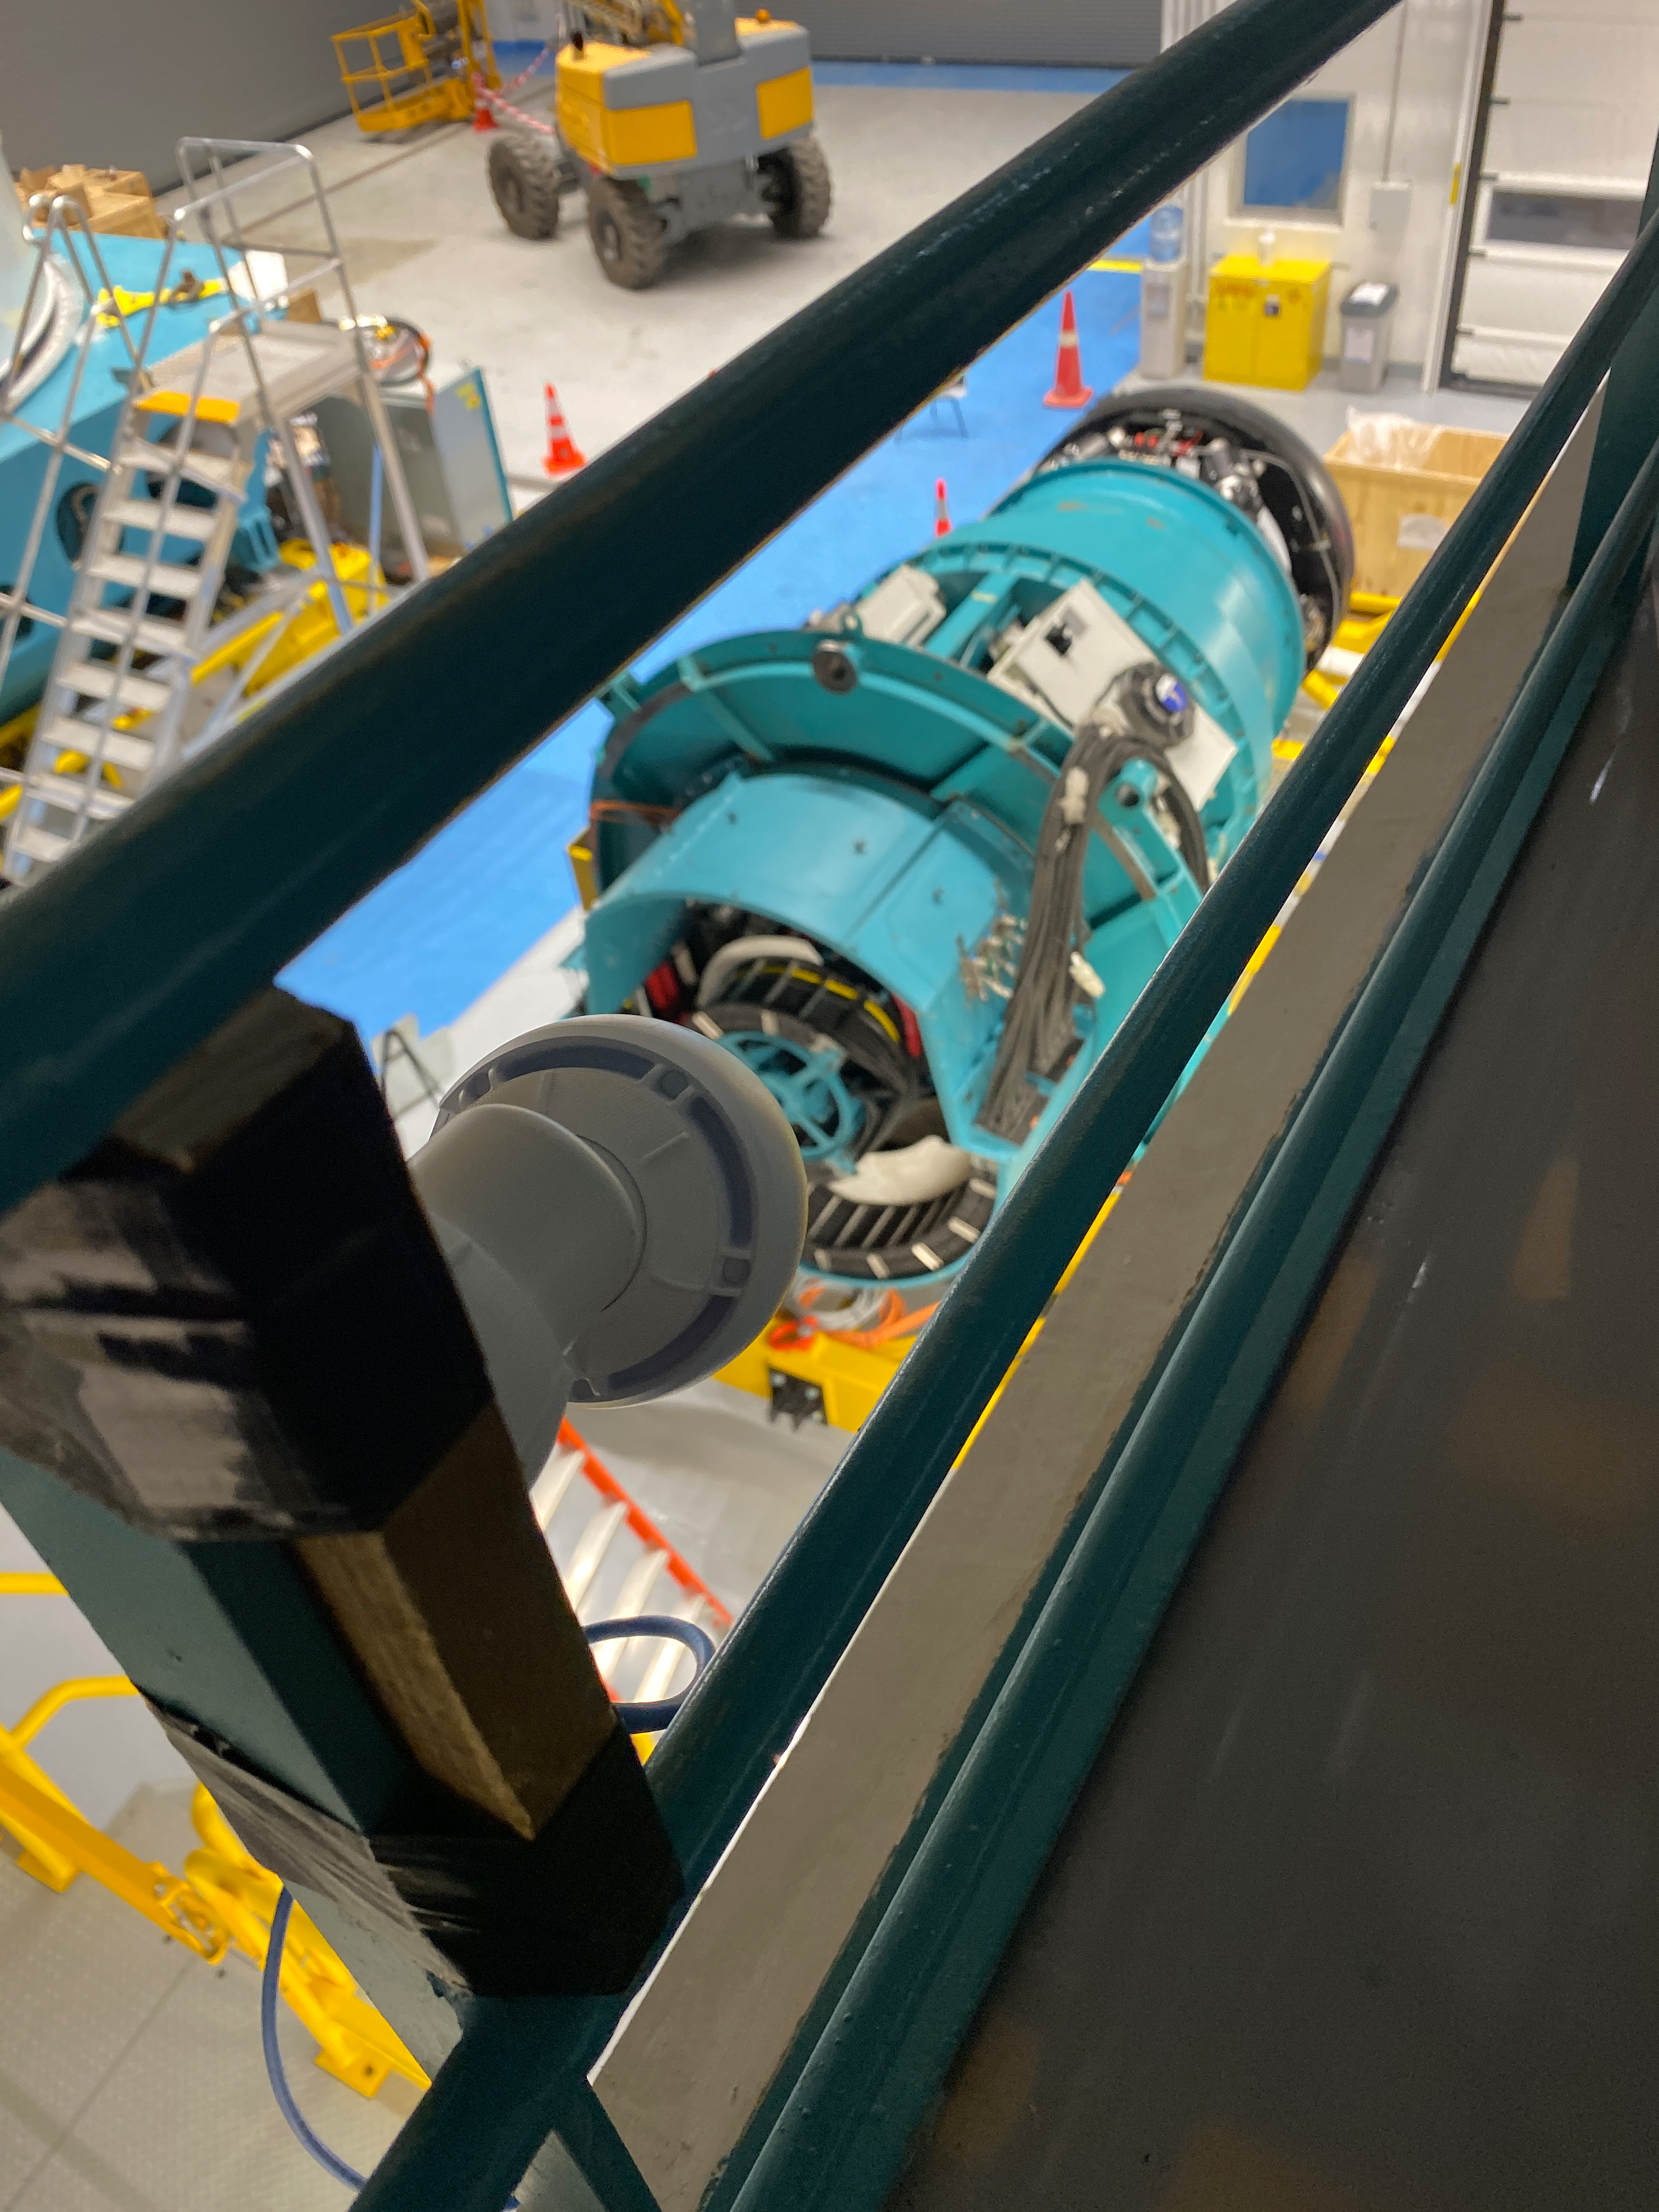

Camera Rotator Integration Work

The Telescope and Site team and System Integration, Test & Commissioning team from LSST, along with personnel from vendor Tekninker, have had success with early integration activities on the summit in recent weeks. The Camera Cable Wrap, the rotator, and the pointing component have been integrated together through the latest version of the Service Abstraction Layer (SAL) for testing. SAL is the intermediary between high-level software control and the hardware. The team identified minor operational restrictions, which will be addressed before the next round of testing, but in general the subsystems are working together well.

Credit: Rubin Observatory/NSF/AURA